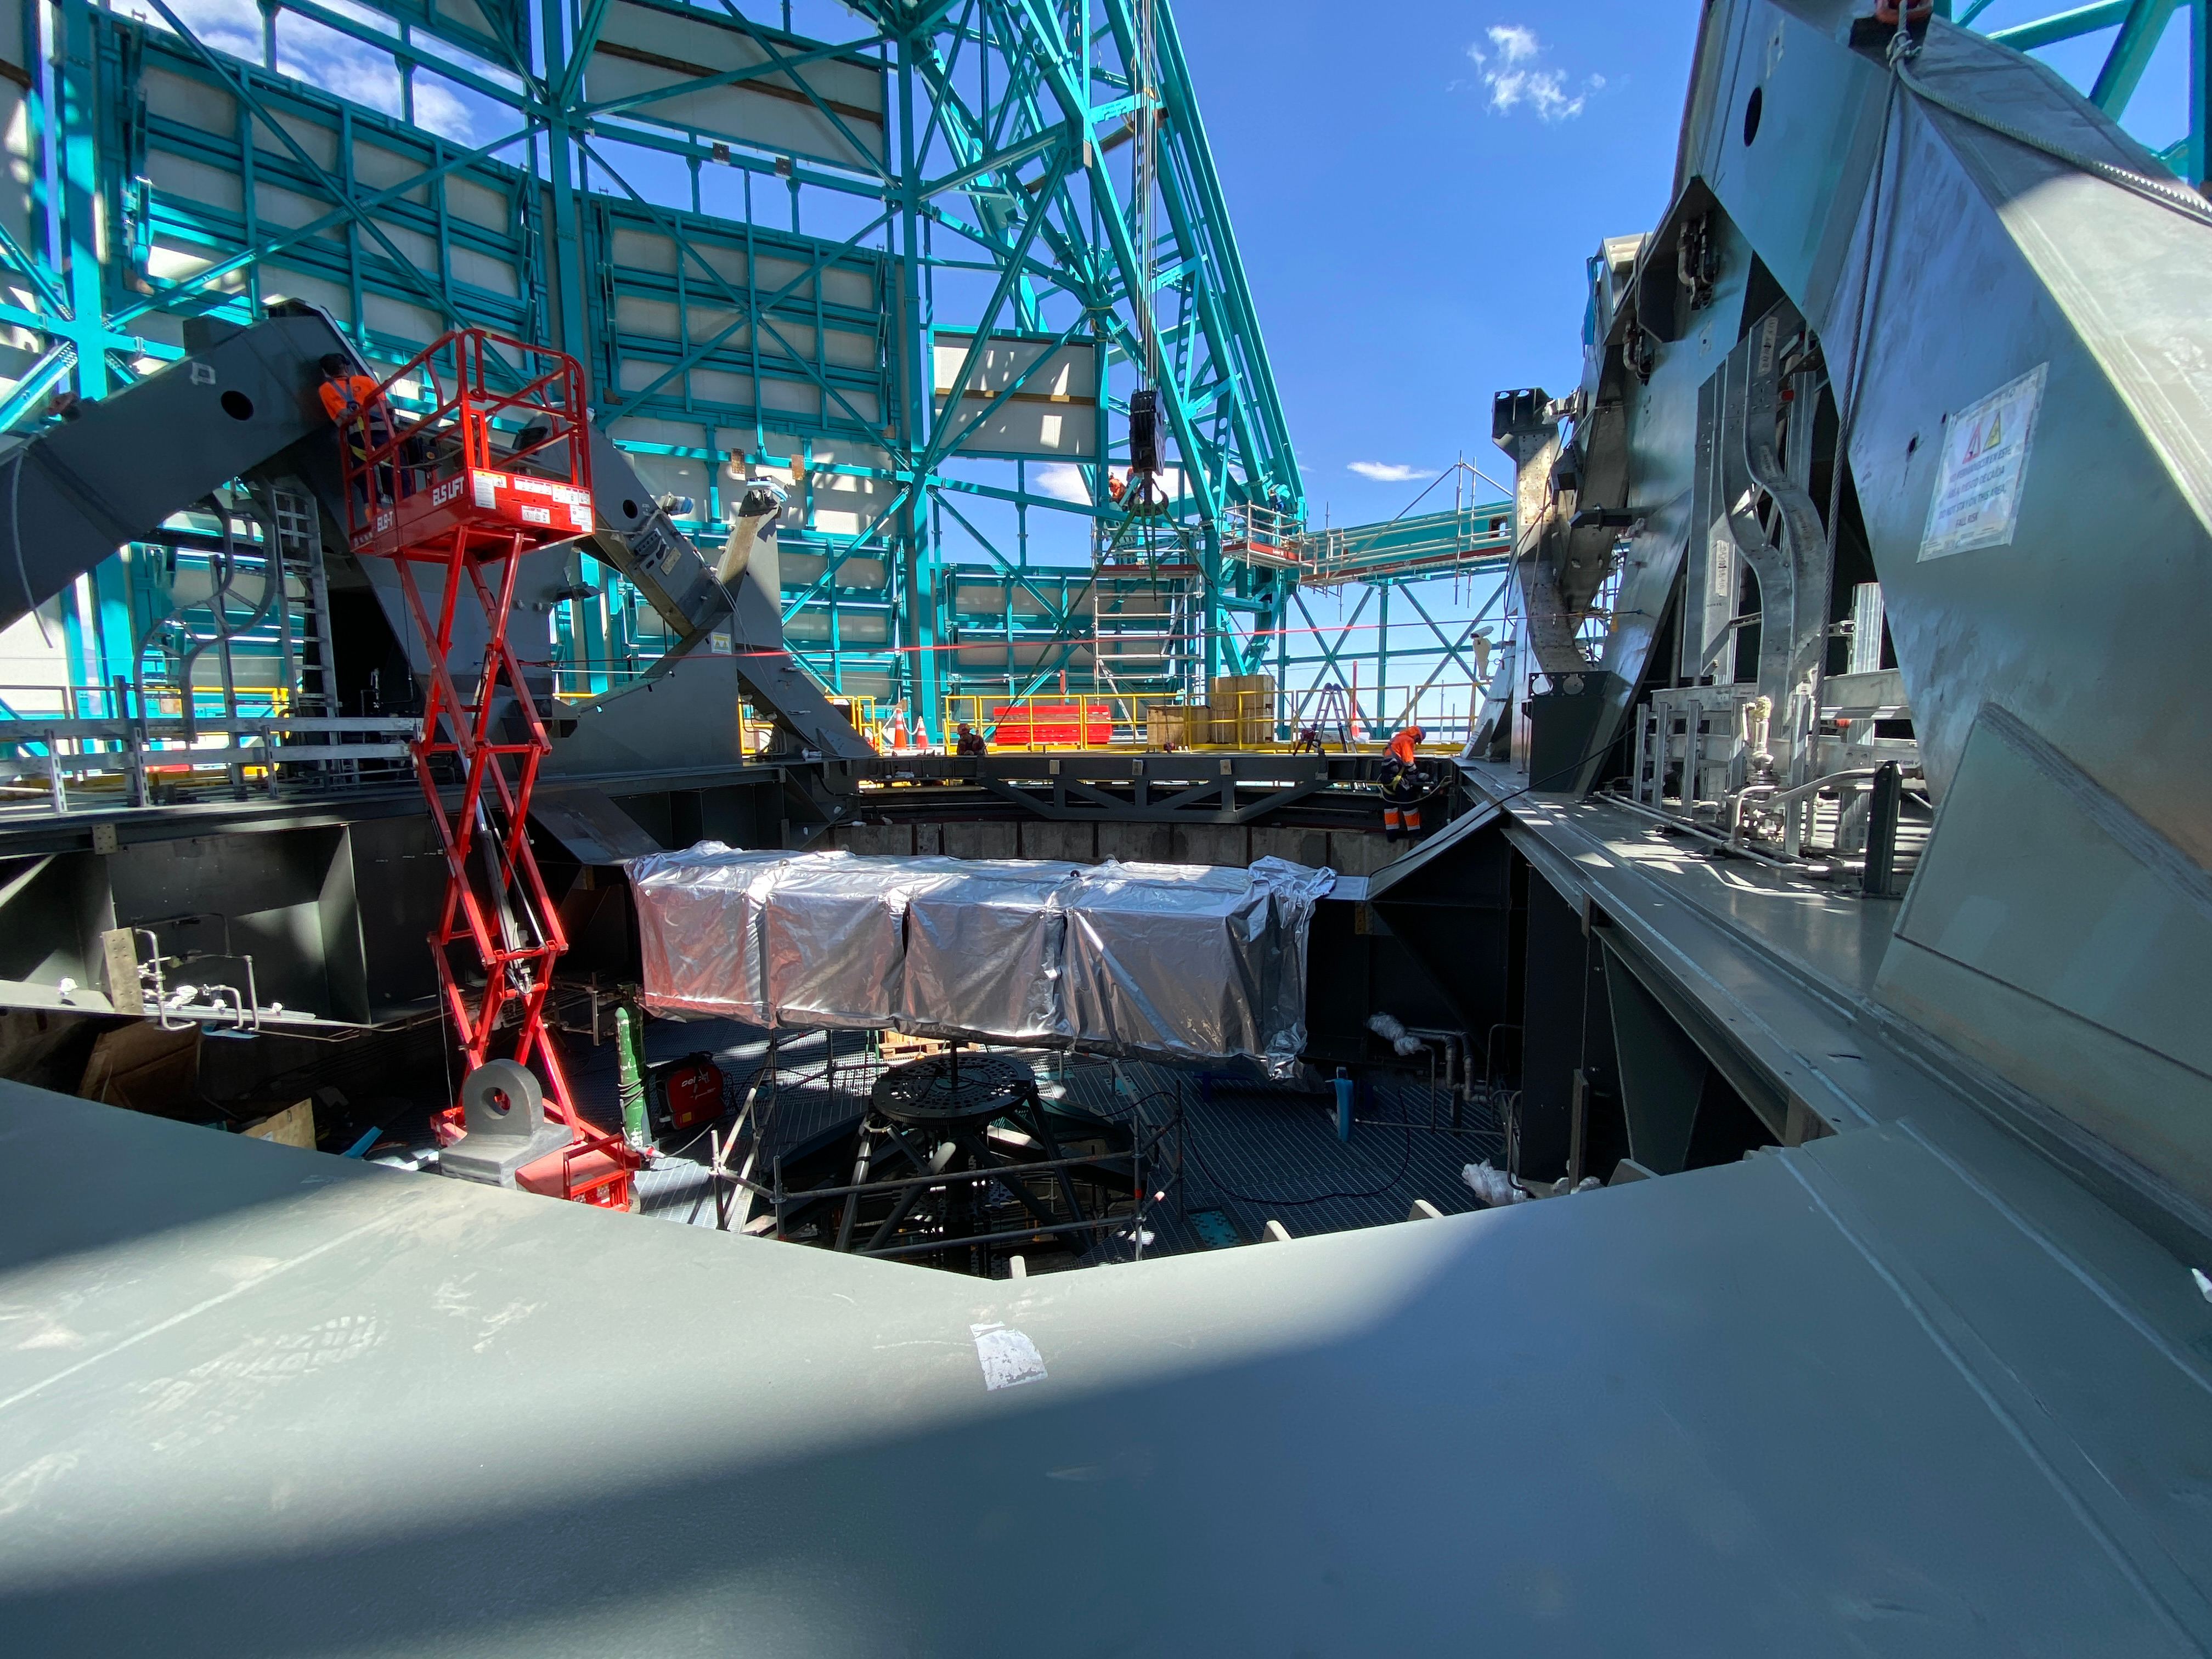

Installation of the TMA

Installation of the Telescope Mount Assembly is underway on Cerro Pachón.

Credit: Rubin Observatory/NSF/AURA